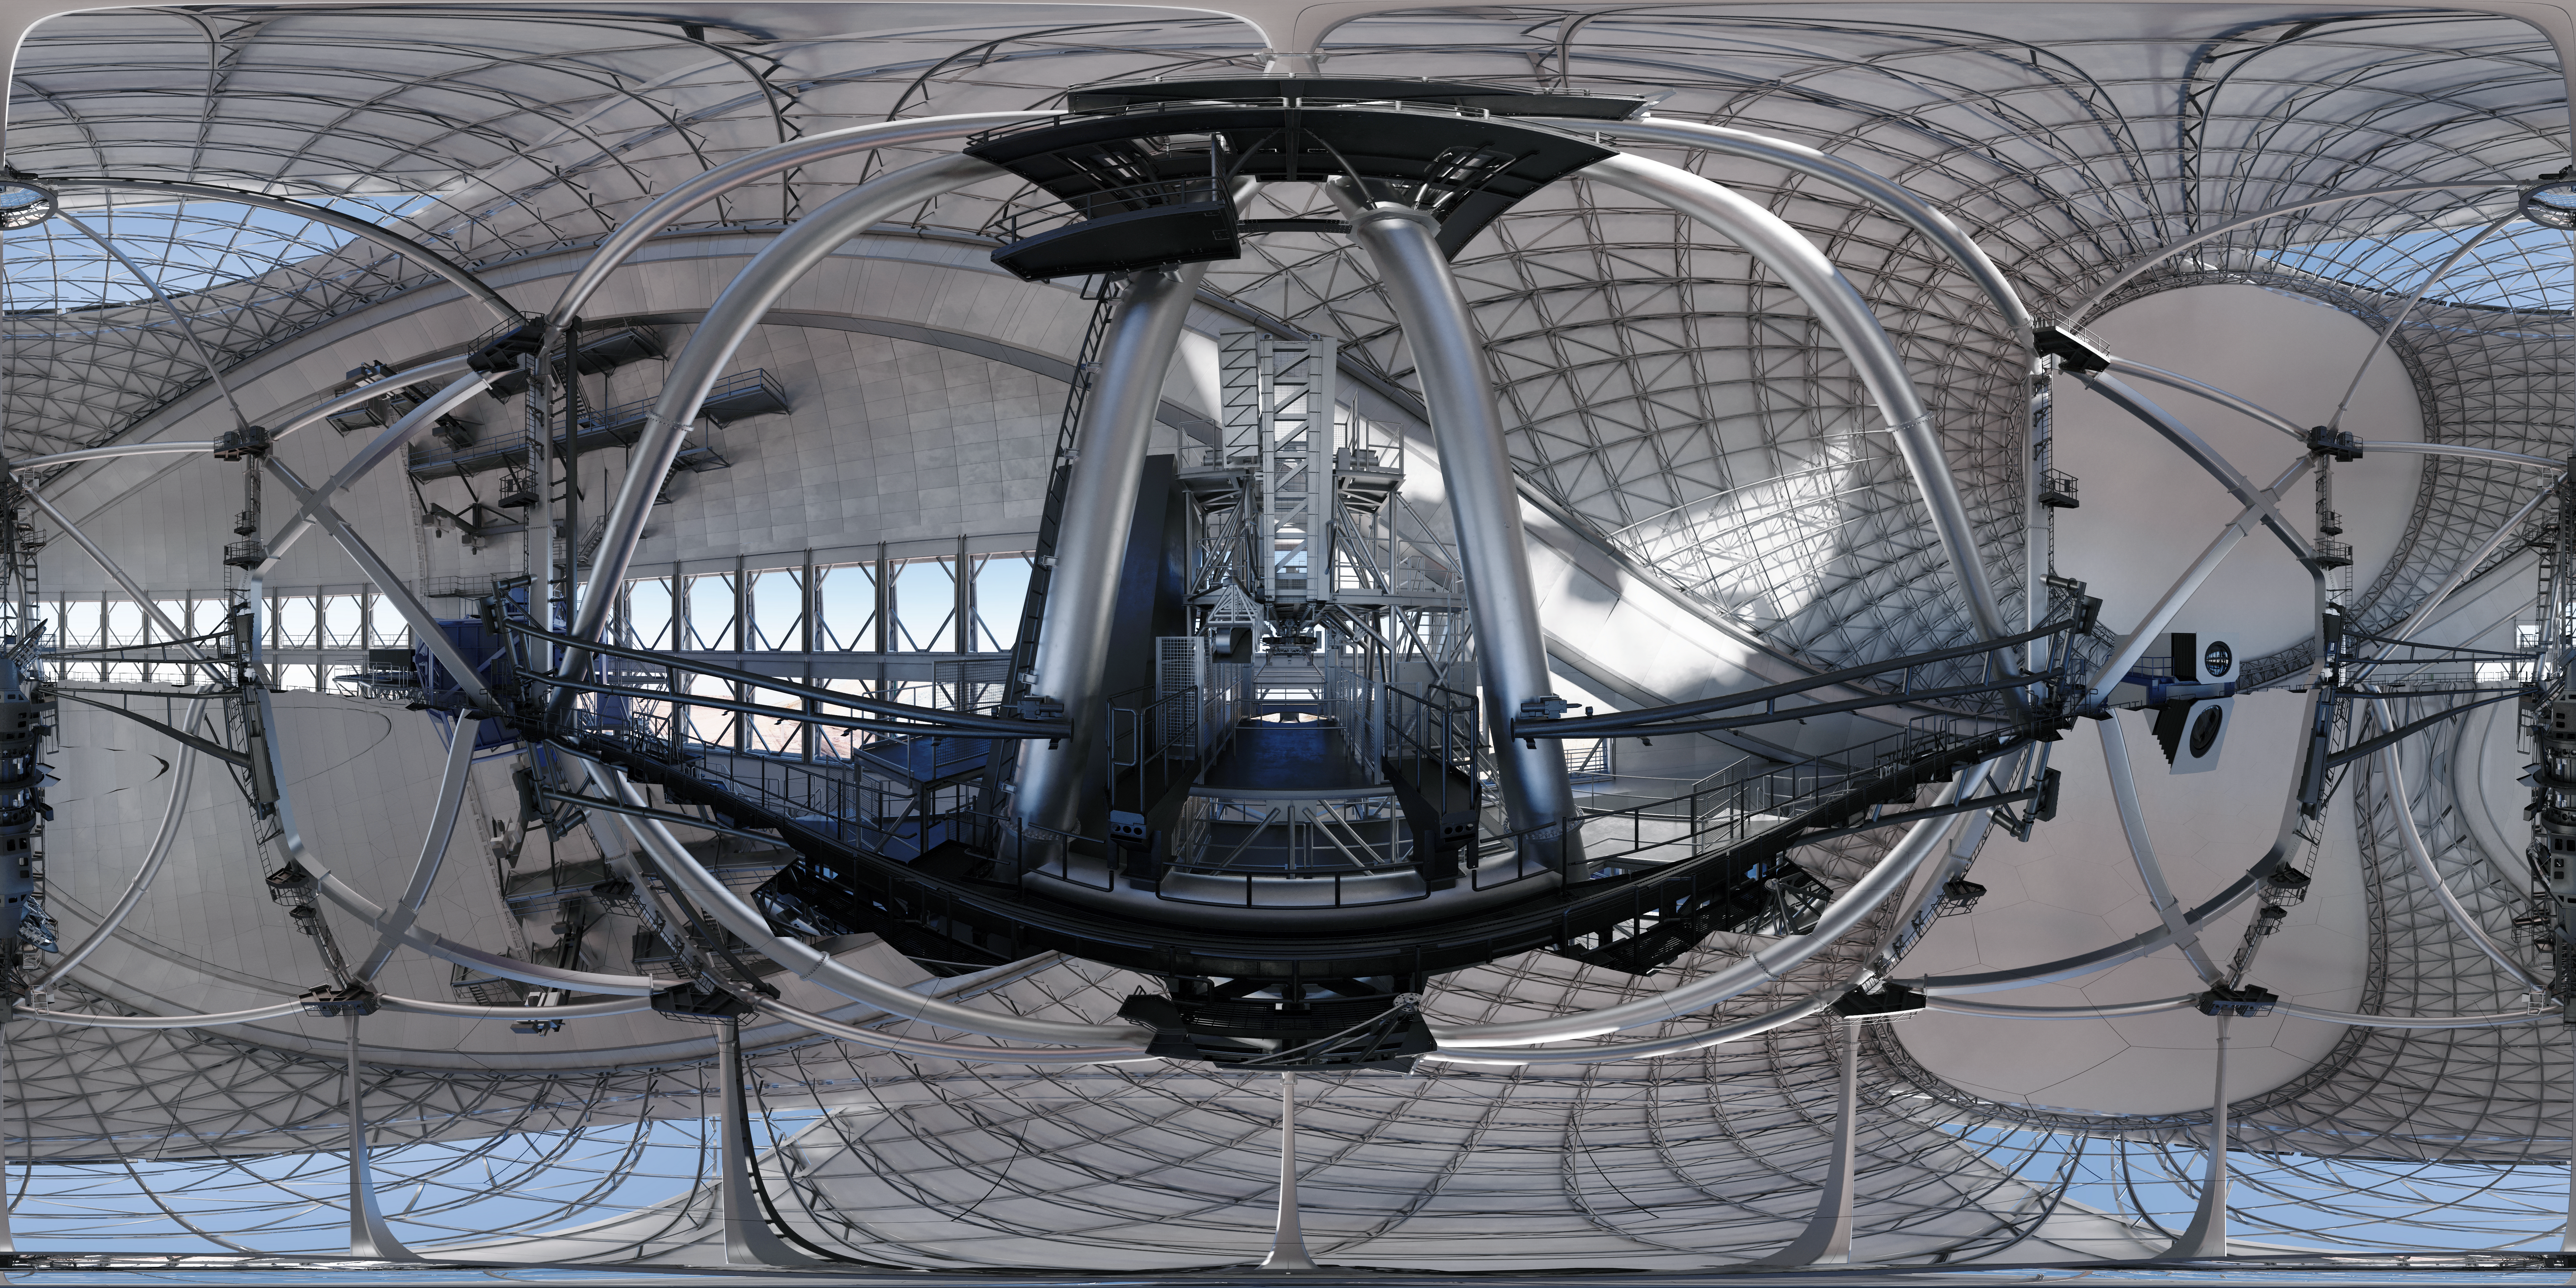

Thirty Meter Telescope 360 Panorama

A 360-degree rendered panorama of the Thirty Meter Telescope facility.

Credit: TMT International Observatory